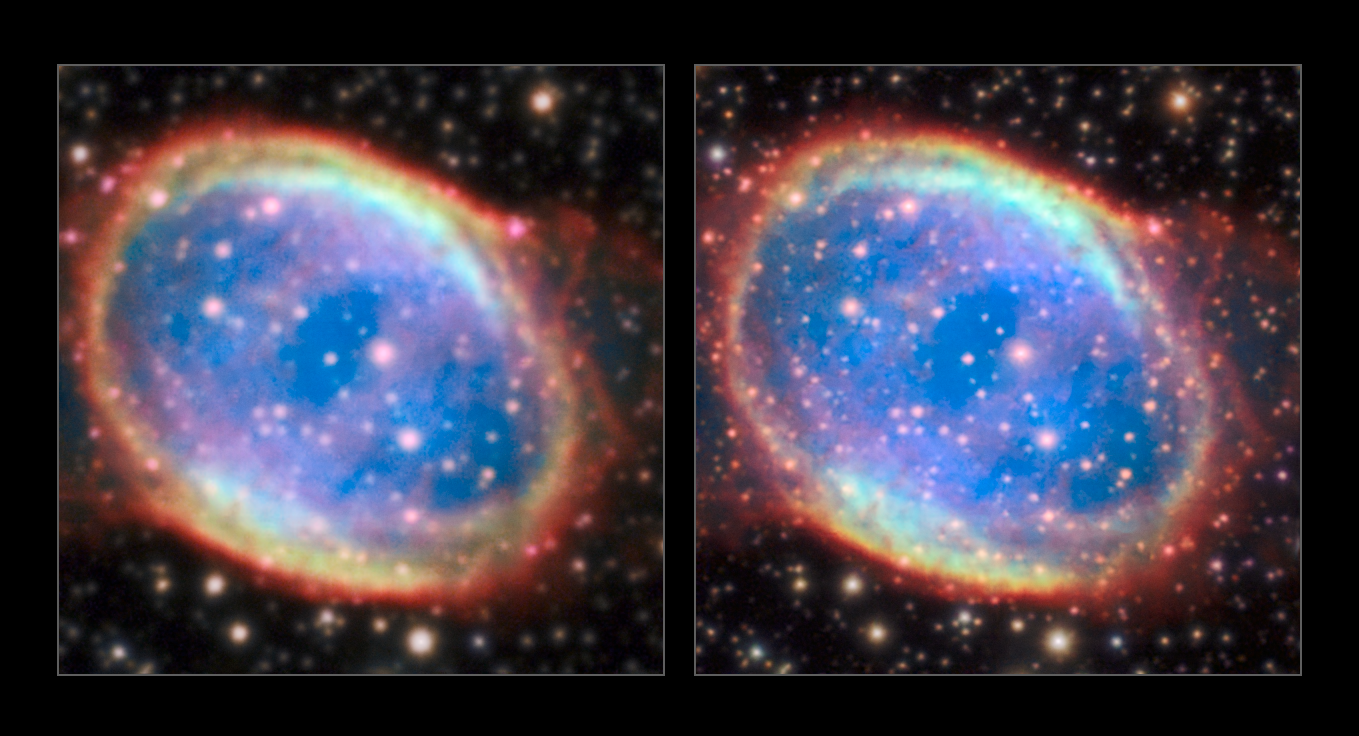

The planetary nebula NGC 6563 observed with MUSE and the AOF

NGC 6563 is a planetary nebula located in the constellation Sagittarius, the Archer. This stunning image obtained with the powerful symbiosis between the AOF and MUSE reveals the faint nebula structures as never seen before.

The image on the left is without adaptive optics and the one on the right is with the AOF.

Credit: ESO/P. Weilbacher (AIP)